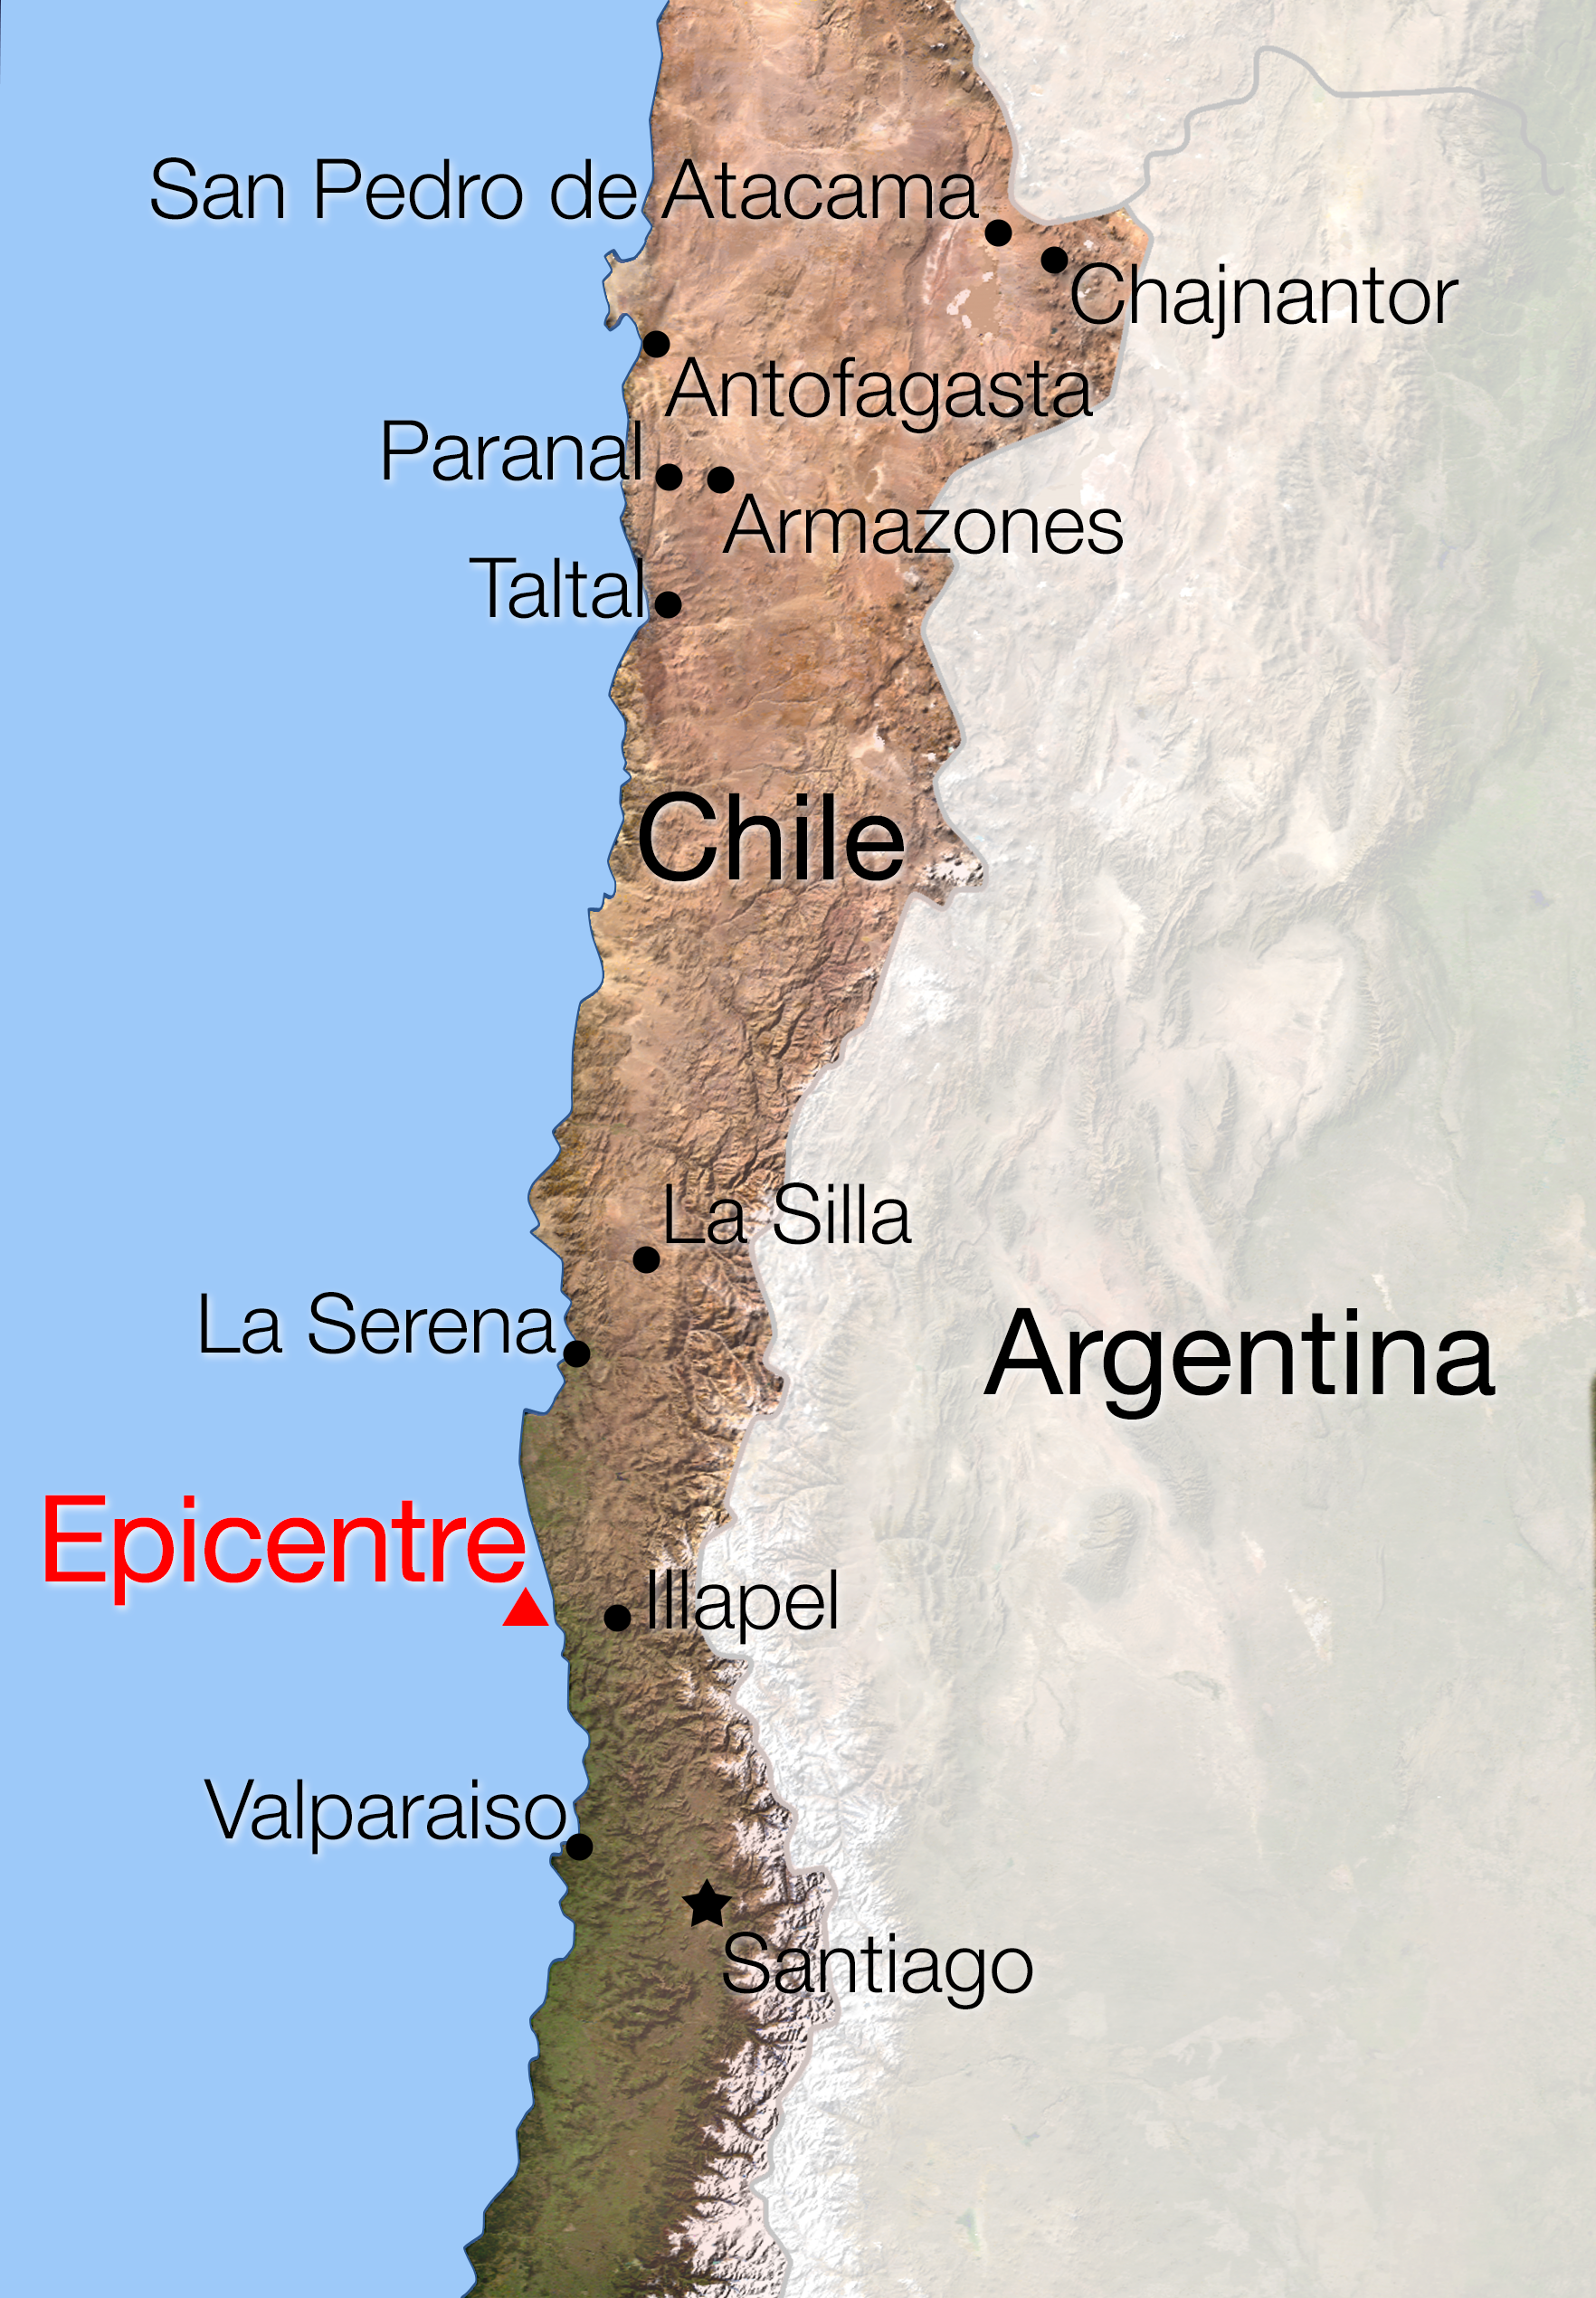

Map of Chile showing location of the earthquake of 16 September 2015

A magnitude 8.3 earthquake struck central Chile at about 20:00 local time on Wednesday 16 September 2015 (01:00 CEST on 17 September) between Santiago and La Serena, followed by several aftershocks. This map shows the location of the epicentre and the ESO Observatories in Chile. No casualties among ESO staff were reported and no major problems were reported from the ESO Sites.

Credit: ESO